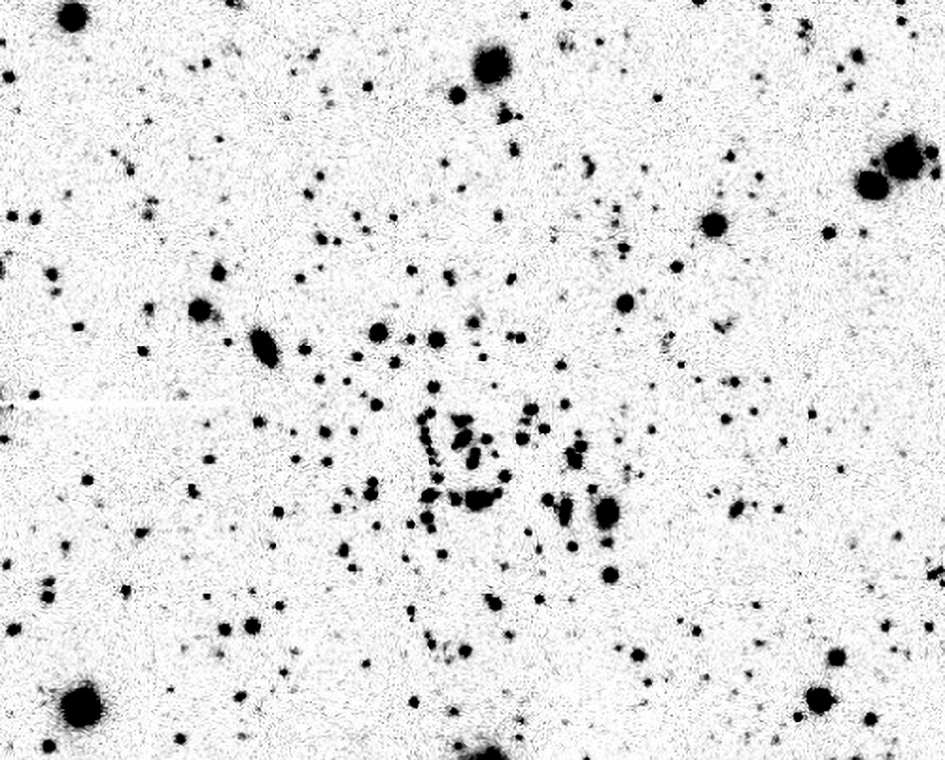

Far from home: wayward cluster is both tiny and distant

GMOS image of Kim 2, in g band. The image is 4 arcminutes across.

Credit: NOIRLab